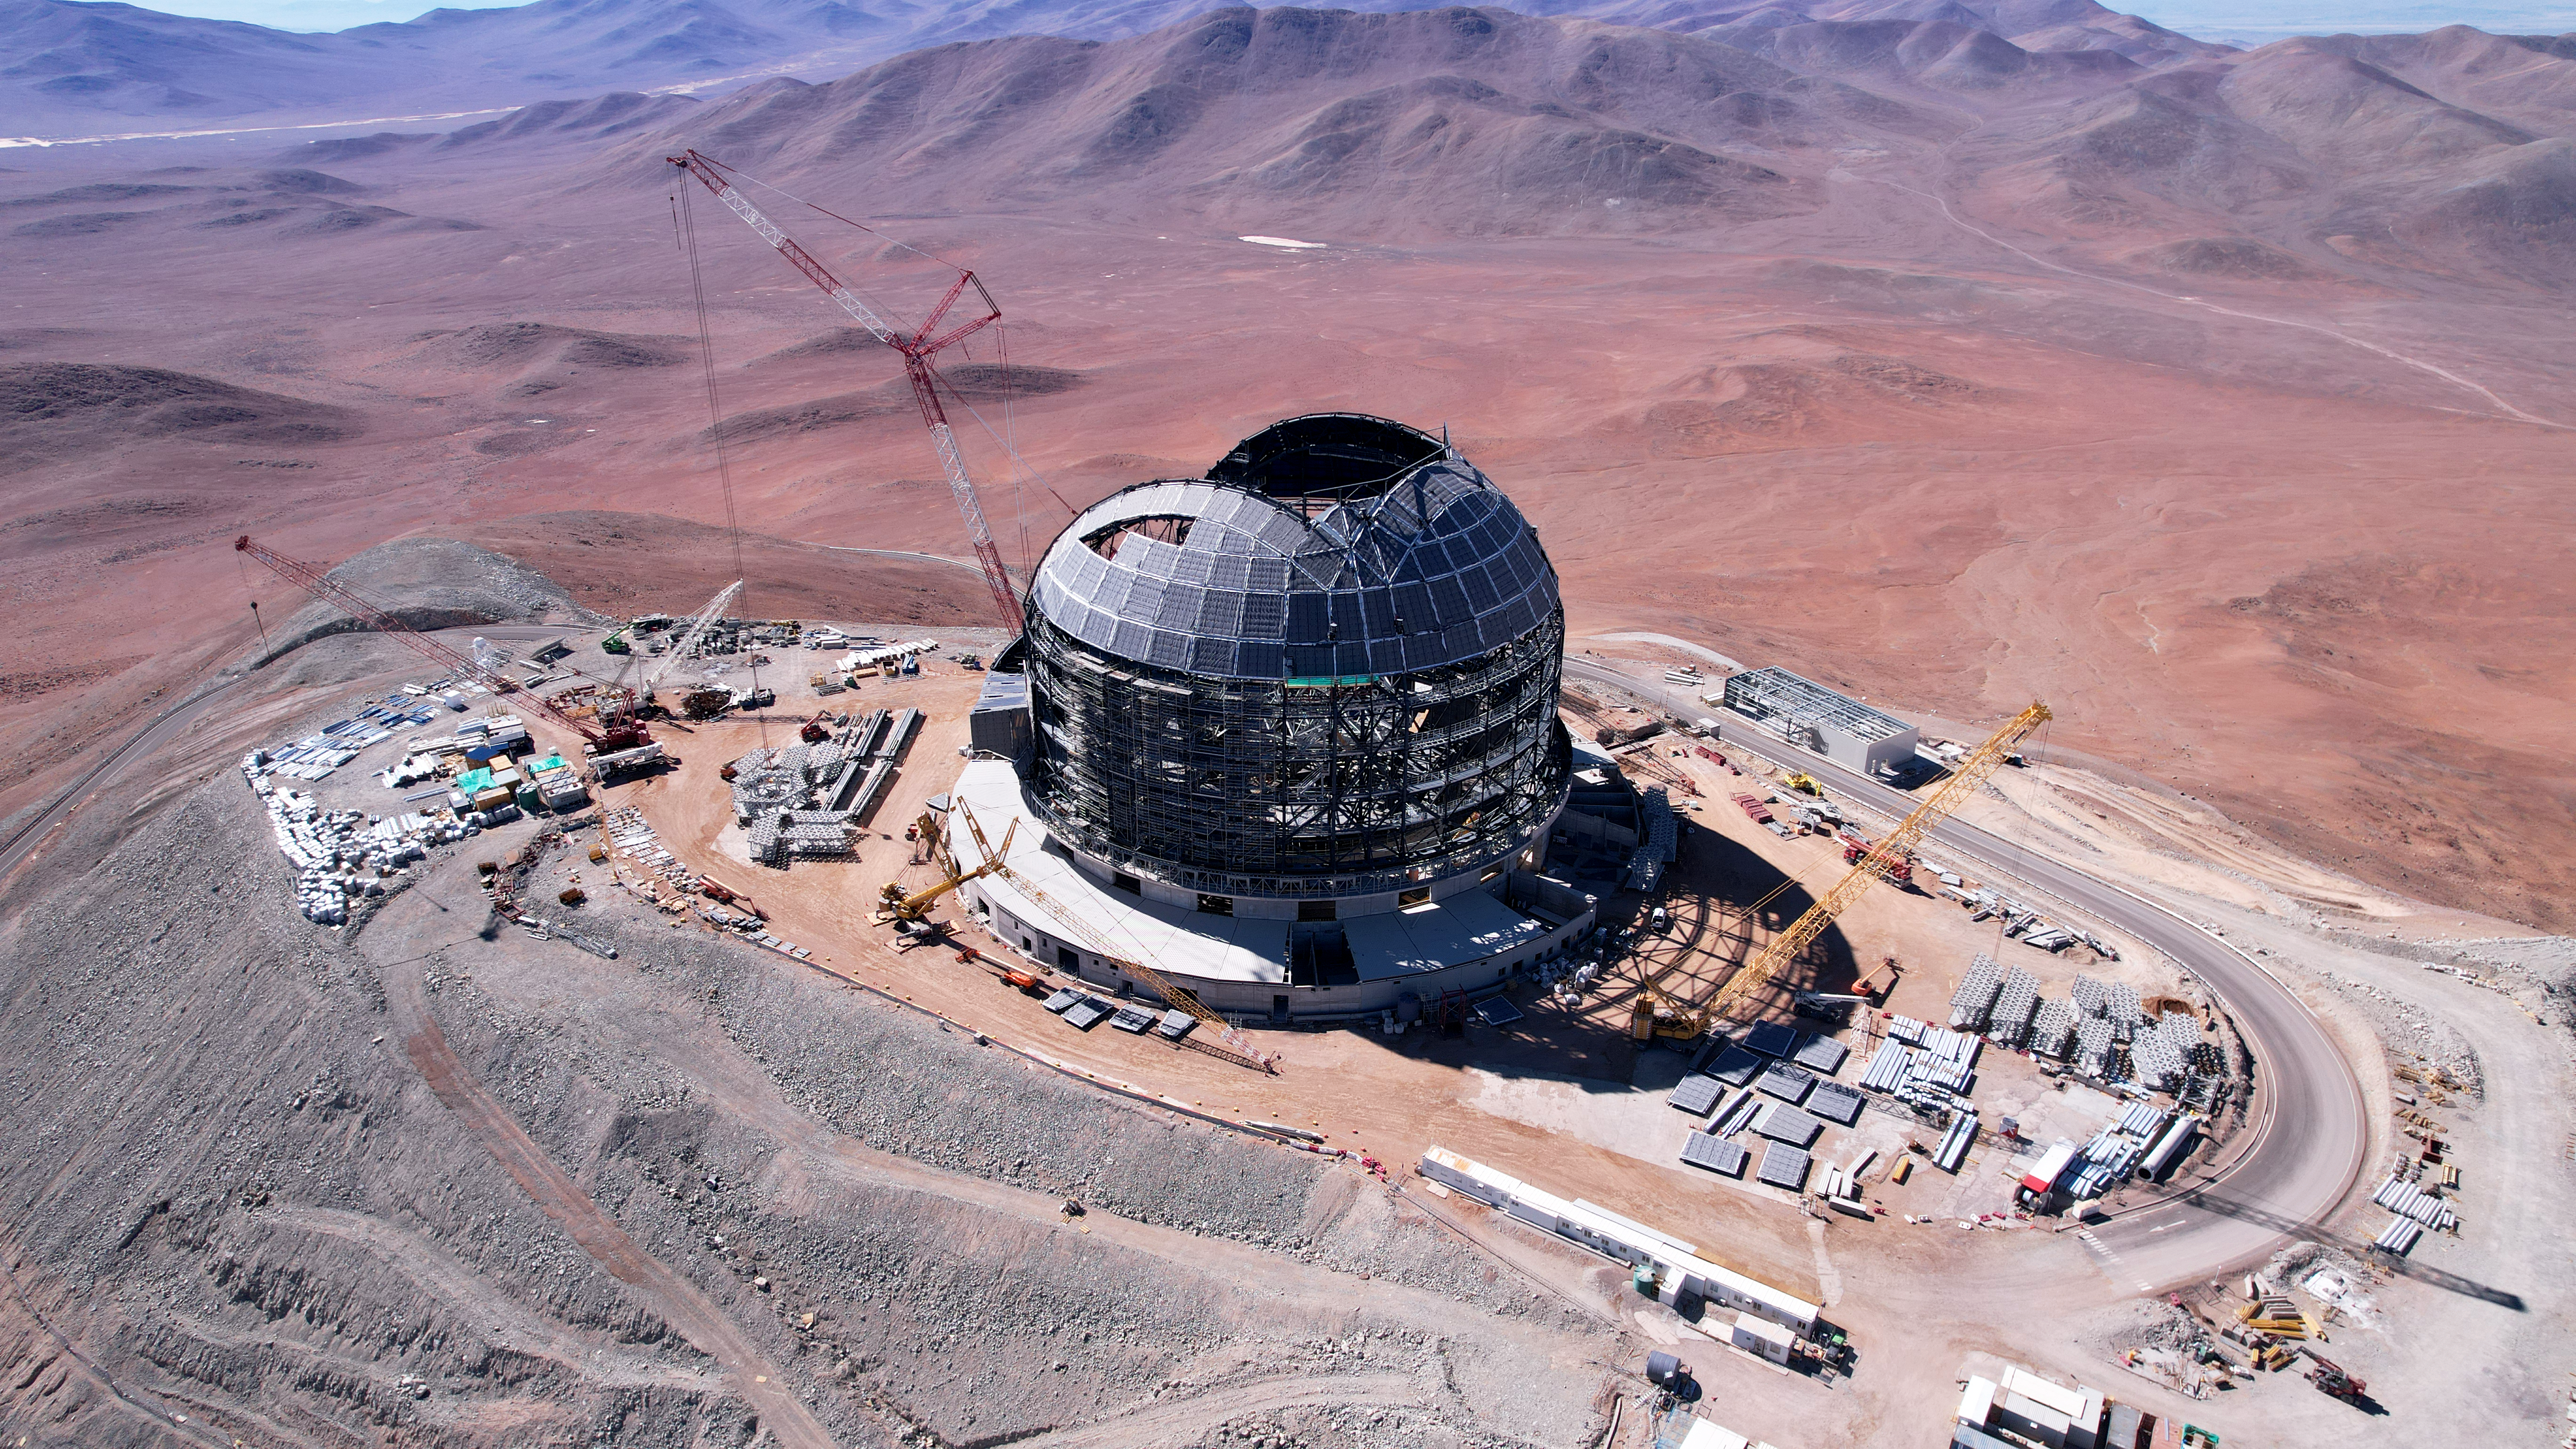

Drone image of the ELT drone construction

While it may look like ESO's Extremely Large Telescope (ELT) is taking a fishing break, this dorne image from June 2024 actually shows a large crane lifting lattice structures into the ELT dome. This lattice structure is later assembled in the centre of the dome, located on Cerro Armazones in the Atacama Desert, Chile, to eventually hold the primary mirror, M1.

Credit: ESO